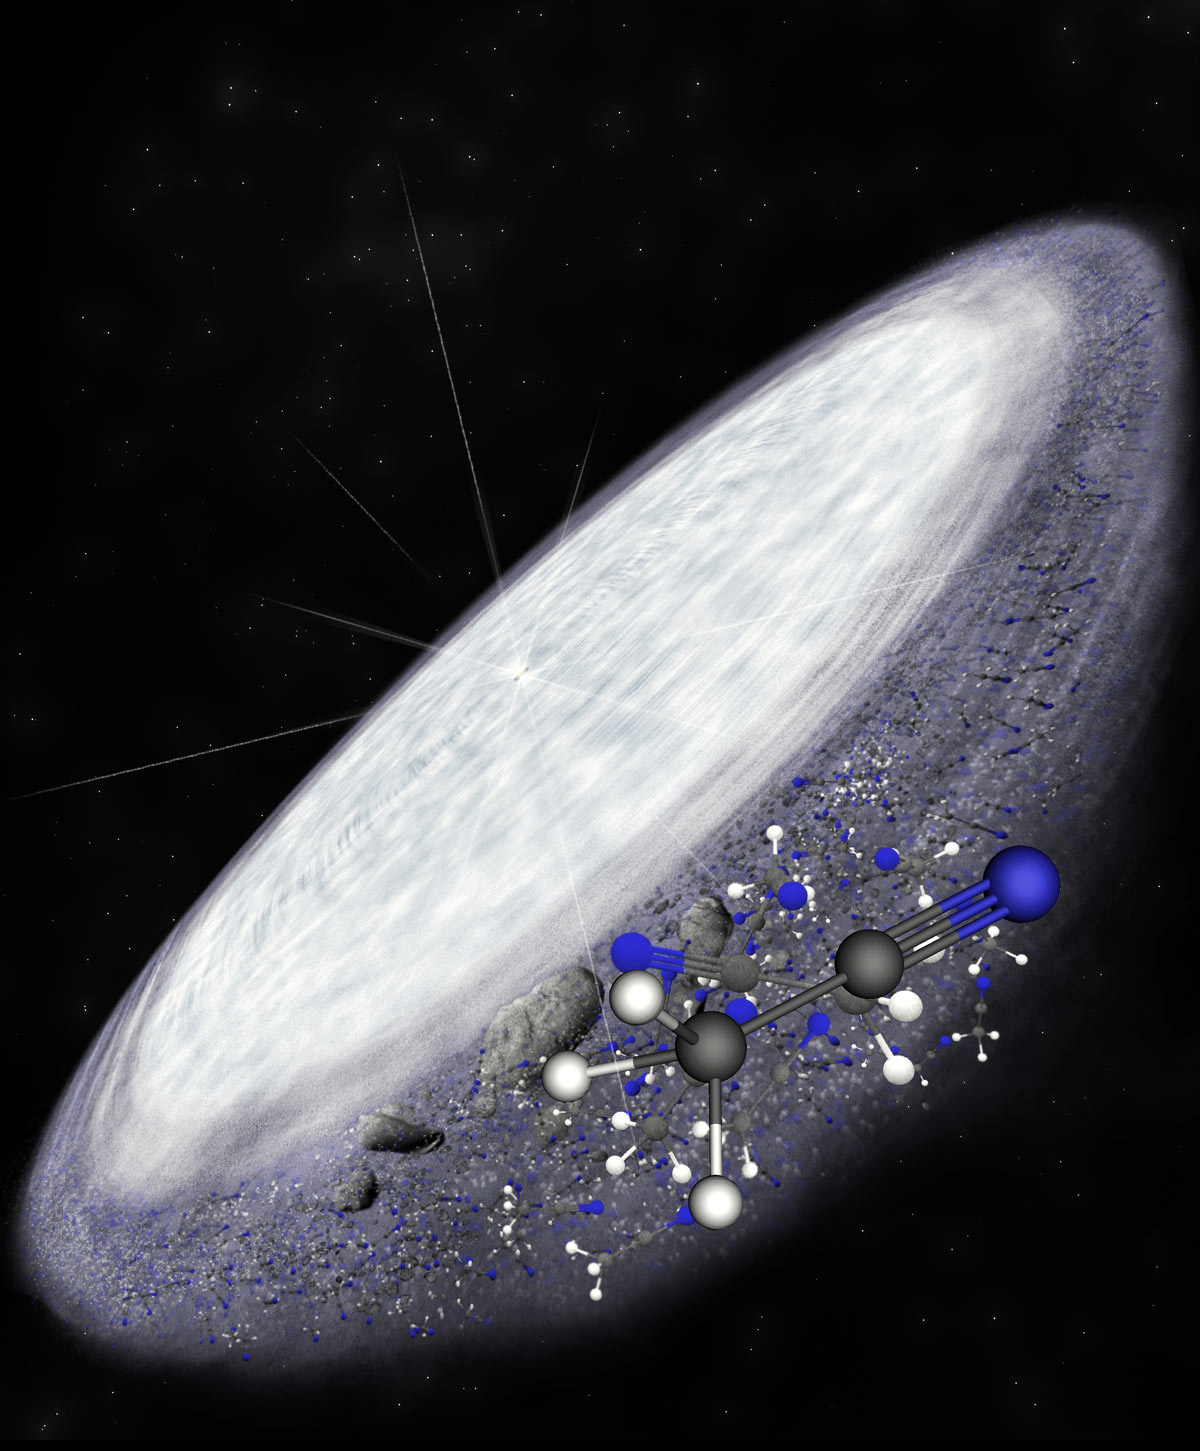

Artist impression of the protoplanetary disk surrounding the young star MWC 480.

Representación artística del disco protoplanetario que circunda la joven estrella MWC 480. ALMA detectó la existencia de la compleja molécula orgánica de cianuro metílico en las zonas exteriores del disco, donde se cree que se forman cometas. Este es otro indicio de que la química orgánica compleja es universal… y acaso también las condiciones necesarias para que surja la vida.

Credit: B. Saxton (NRAO/AUI/NSF)